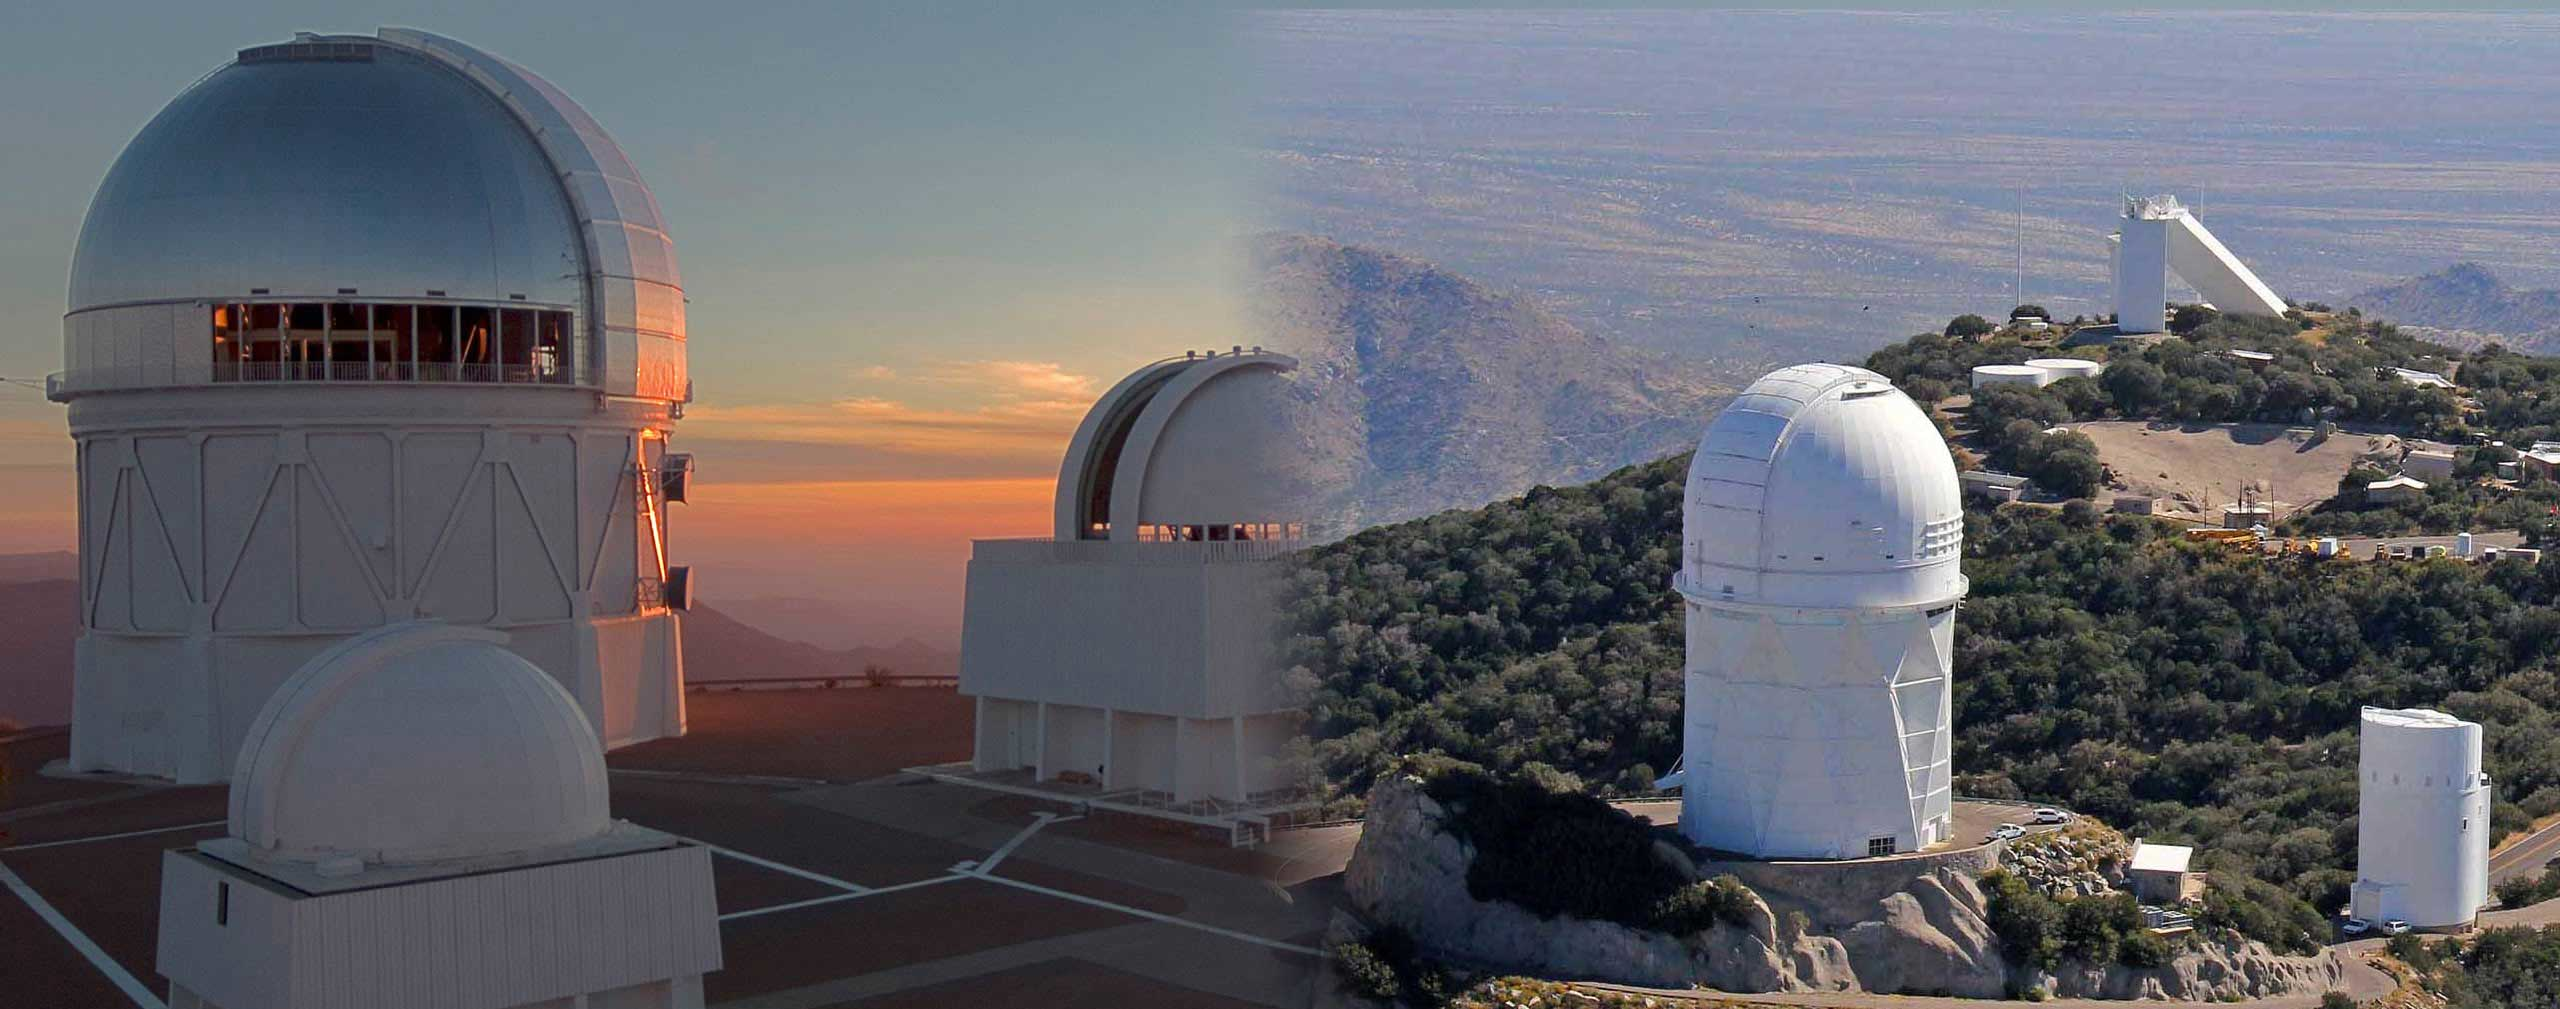

Cerro Tololo Inter-American Observatory and Kitt Peak National Observatory

The Víctor M. Blanco 4-meter Telescope at Cerro Tololo Inter-American Observatory, Chile (left), and the Nicholas U. Mayall 4-meter Telescope at Kitt Peak National Observatory, Arizona (right).

Credit: CTIO/KPNO/NOIRLab/NSF/AURA